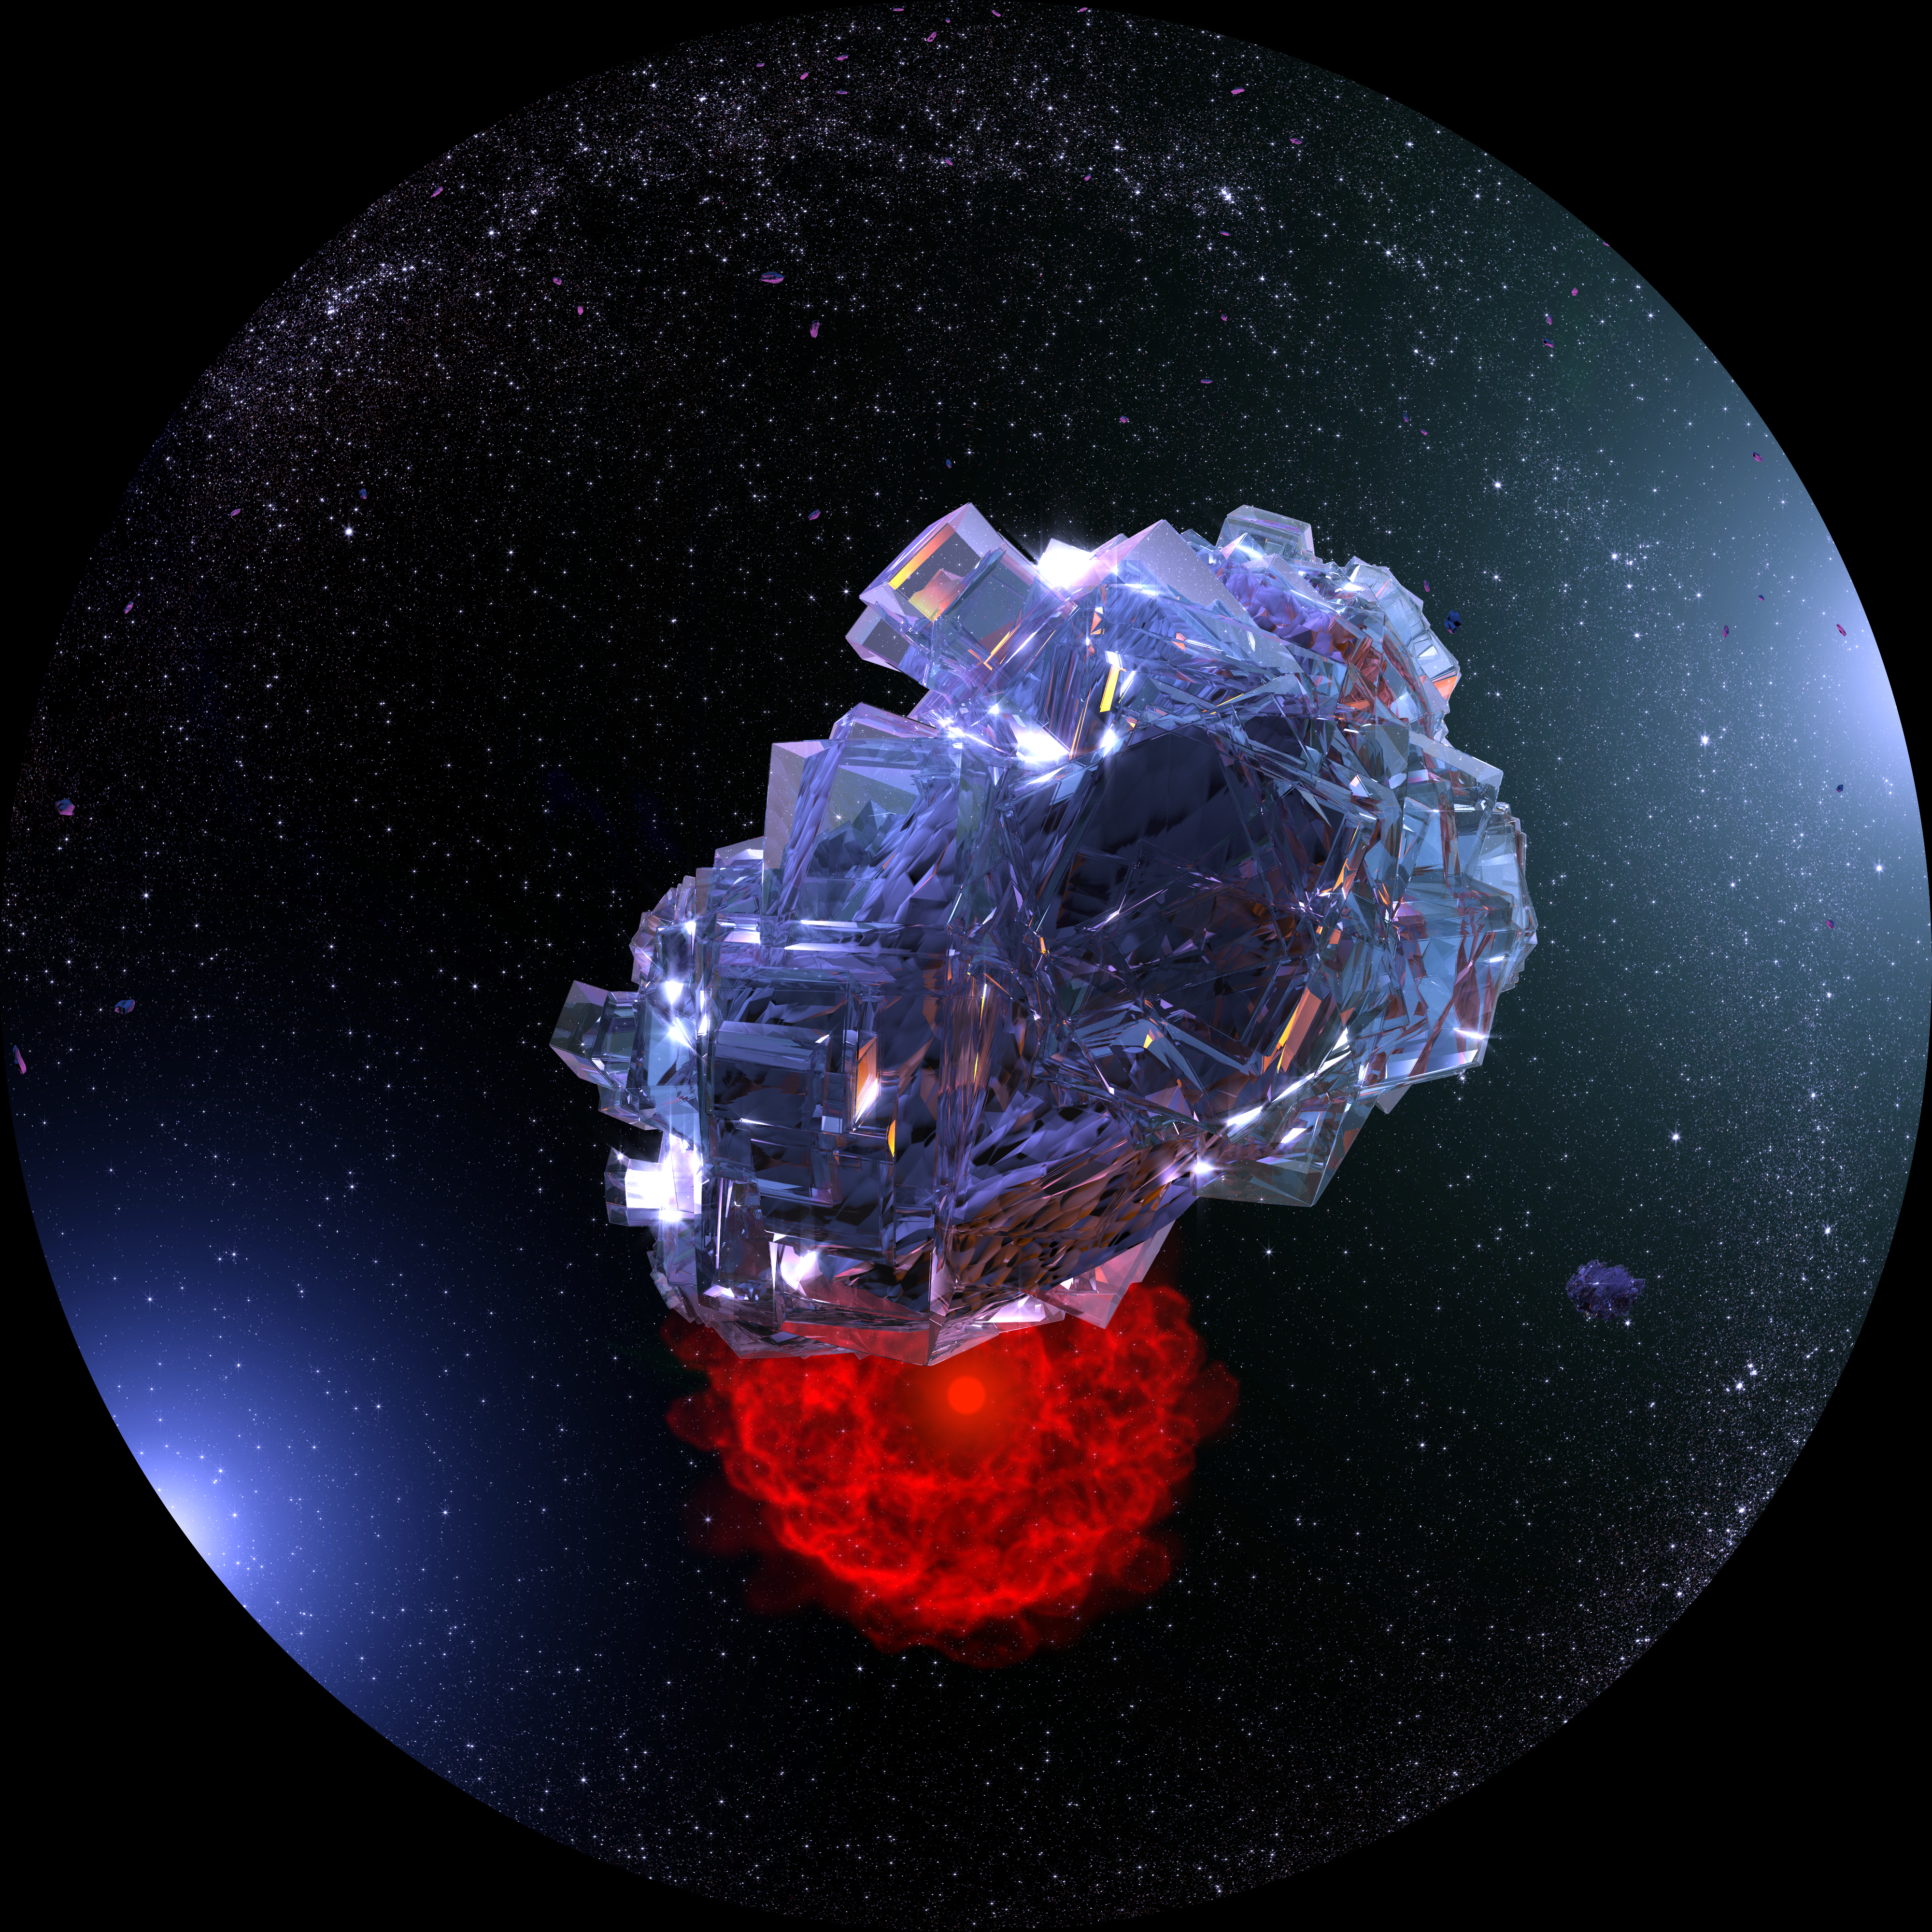

Artist's impression of an ice water crystal

A dying star puts on a final fiery show as it lights up the remnants ejected from its envelope. In this artist's impression, an ice water crystal is seen orbiting the outskirts of a planetary system. This fish-eye image is a frame from the planetarium show Water — a cosmic adventure, produced by the Association of French-language planetariums (APLF) in collaboration with ESO and Hamburg Planetarium.

Credit: APFL/ESO